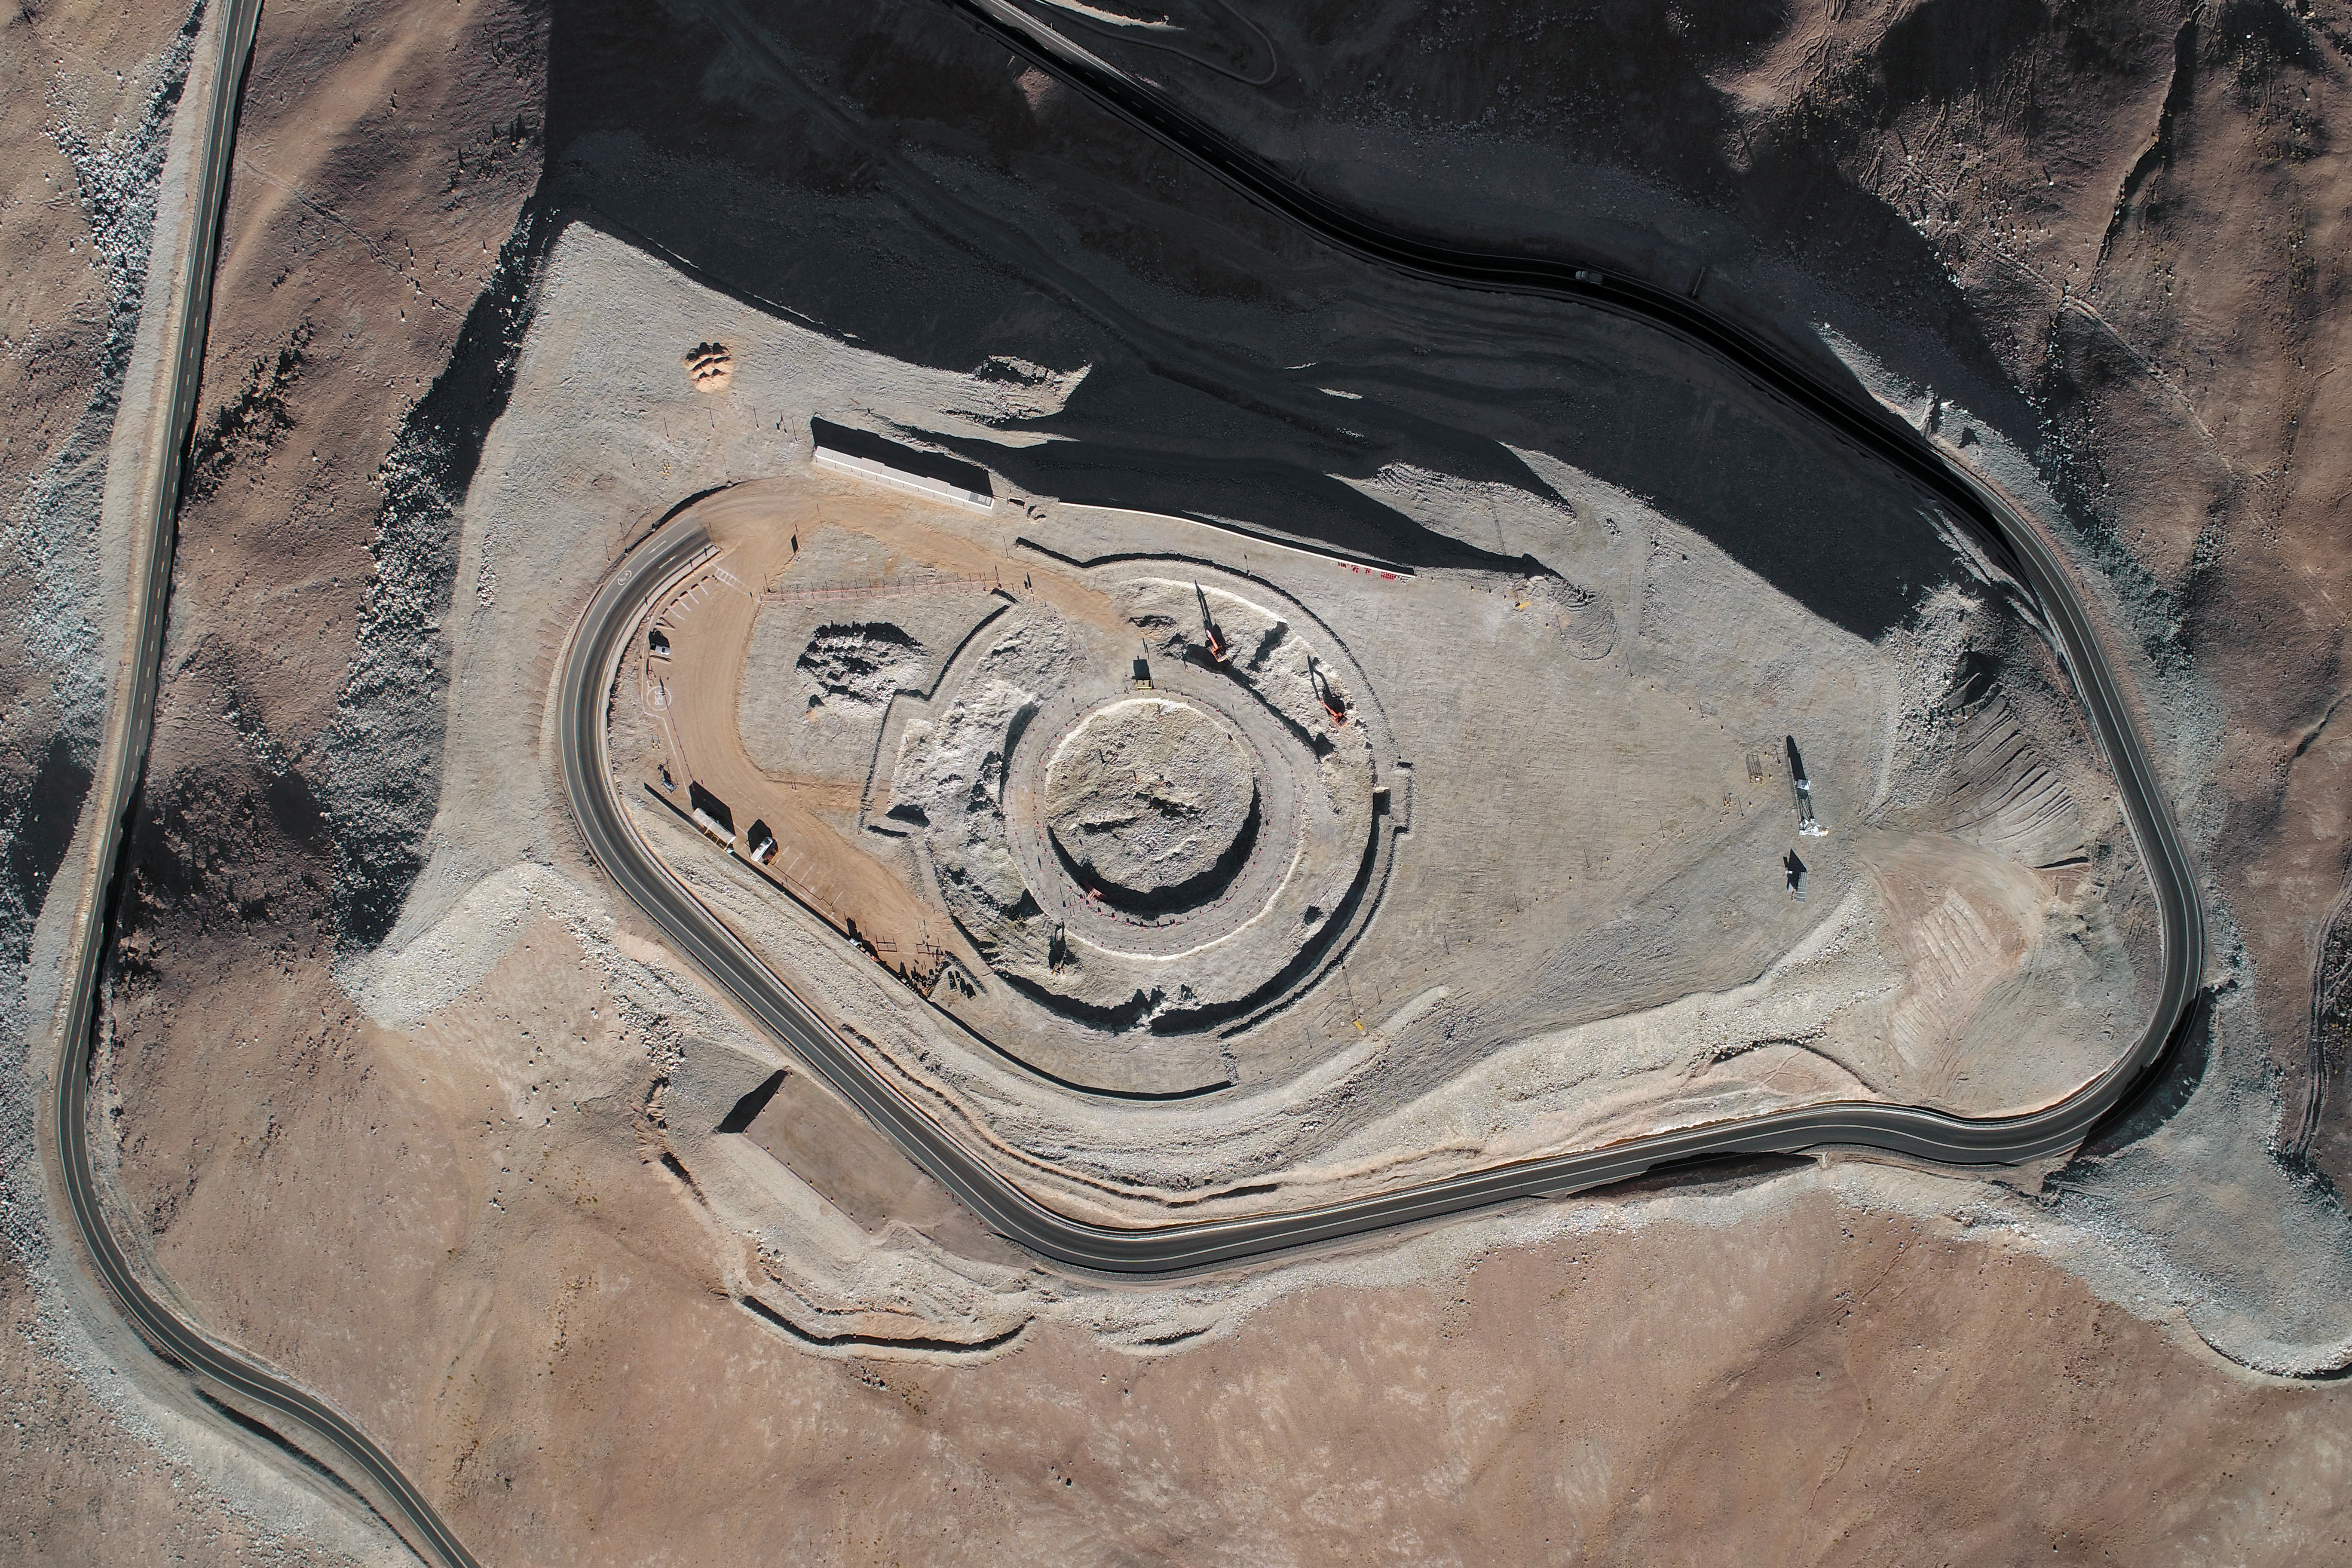

ELT Foundation Work Started on Cerro Armazones

This image from early 2018 shows the start of the digging of the foundations for the dome and telescope structure of ESO’s Extremely Large Telescope (ELT) on Cerro Armazones — at an altitude of over 3000 metres in the Chilean Atacama Desert. The work is being carried out by the ACe Consortium, consisting of Astaldi and Cimolai. These dramatic pictures were taken using a drone by ESO photo ambassador Gerhard Hüdepohl to mark this event, gazing down upon Cerro Armazones.

Credit: ESO/G. Hüdepohl